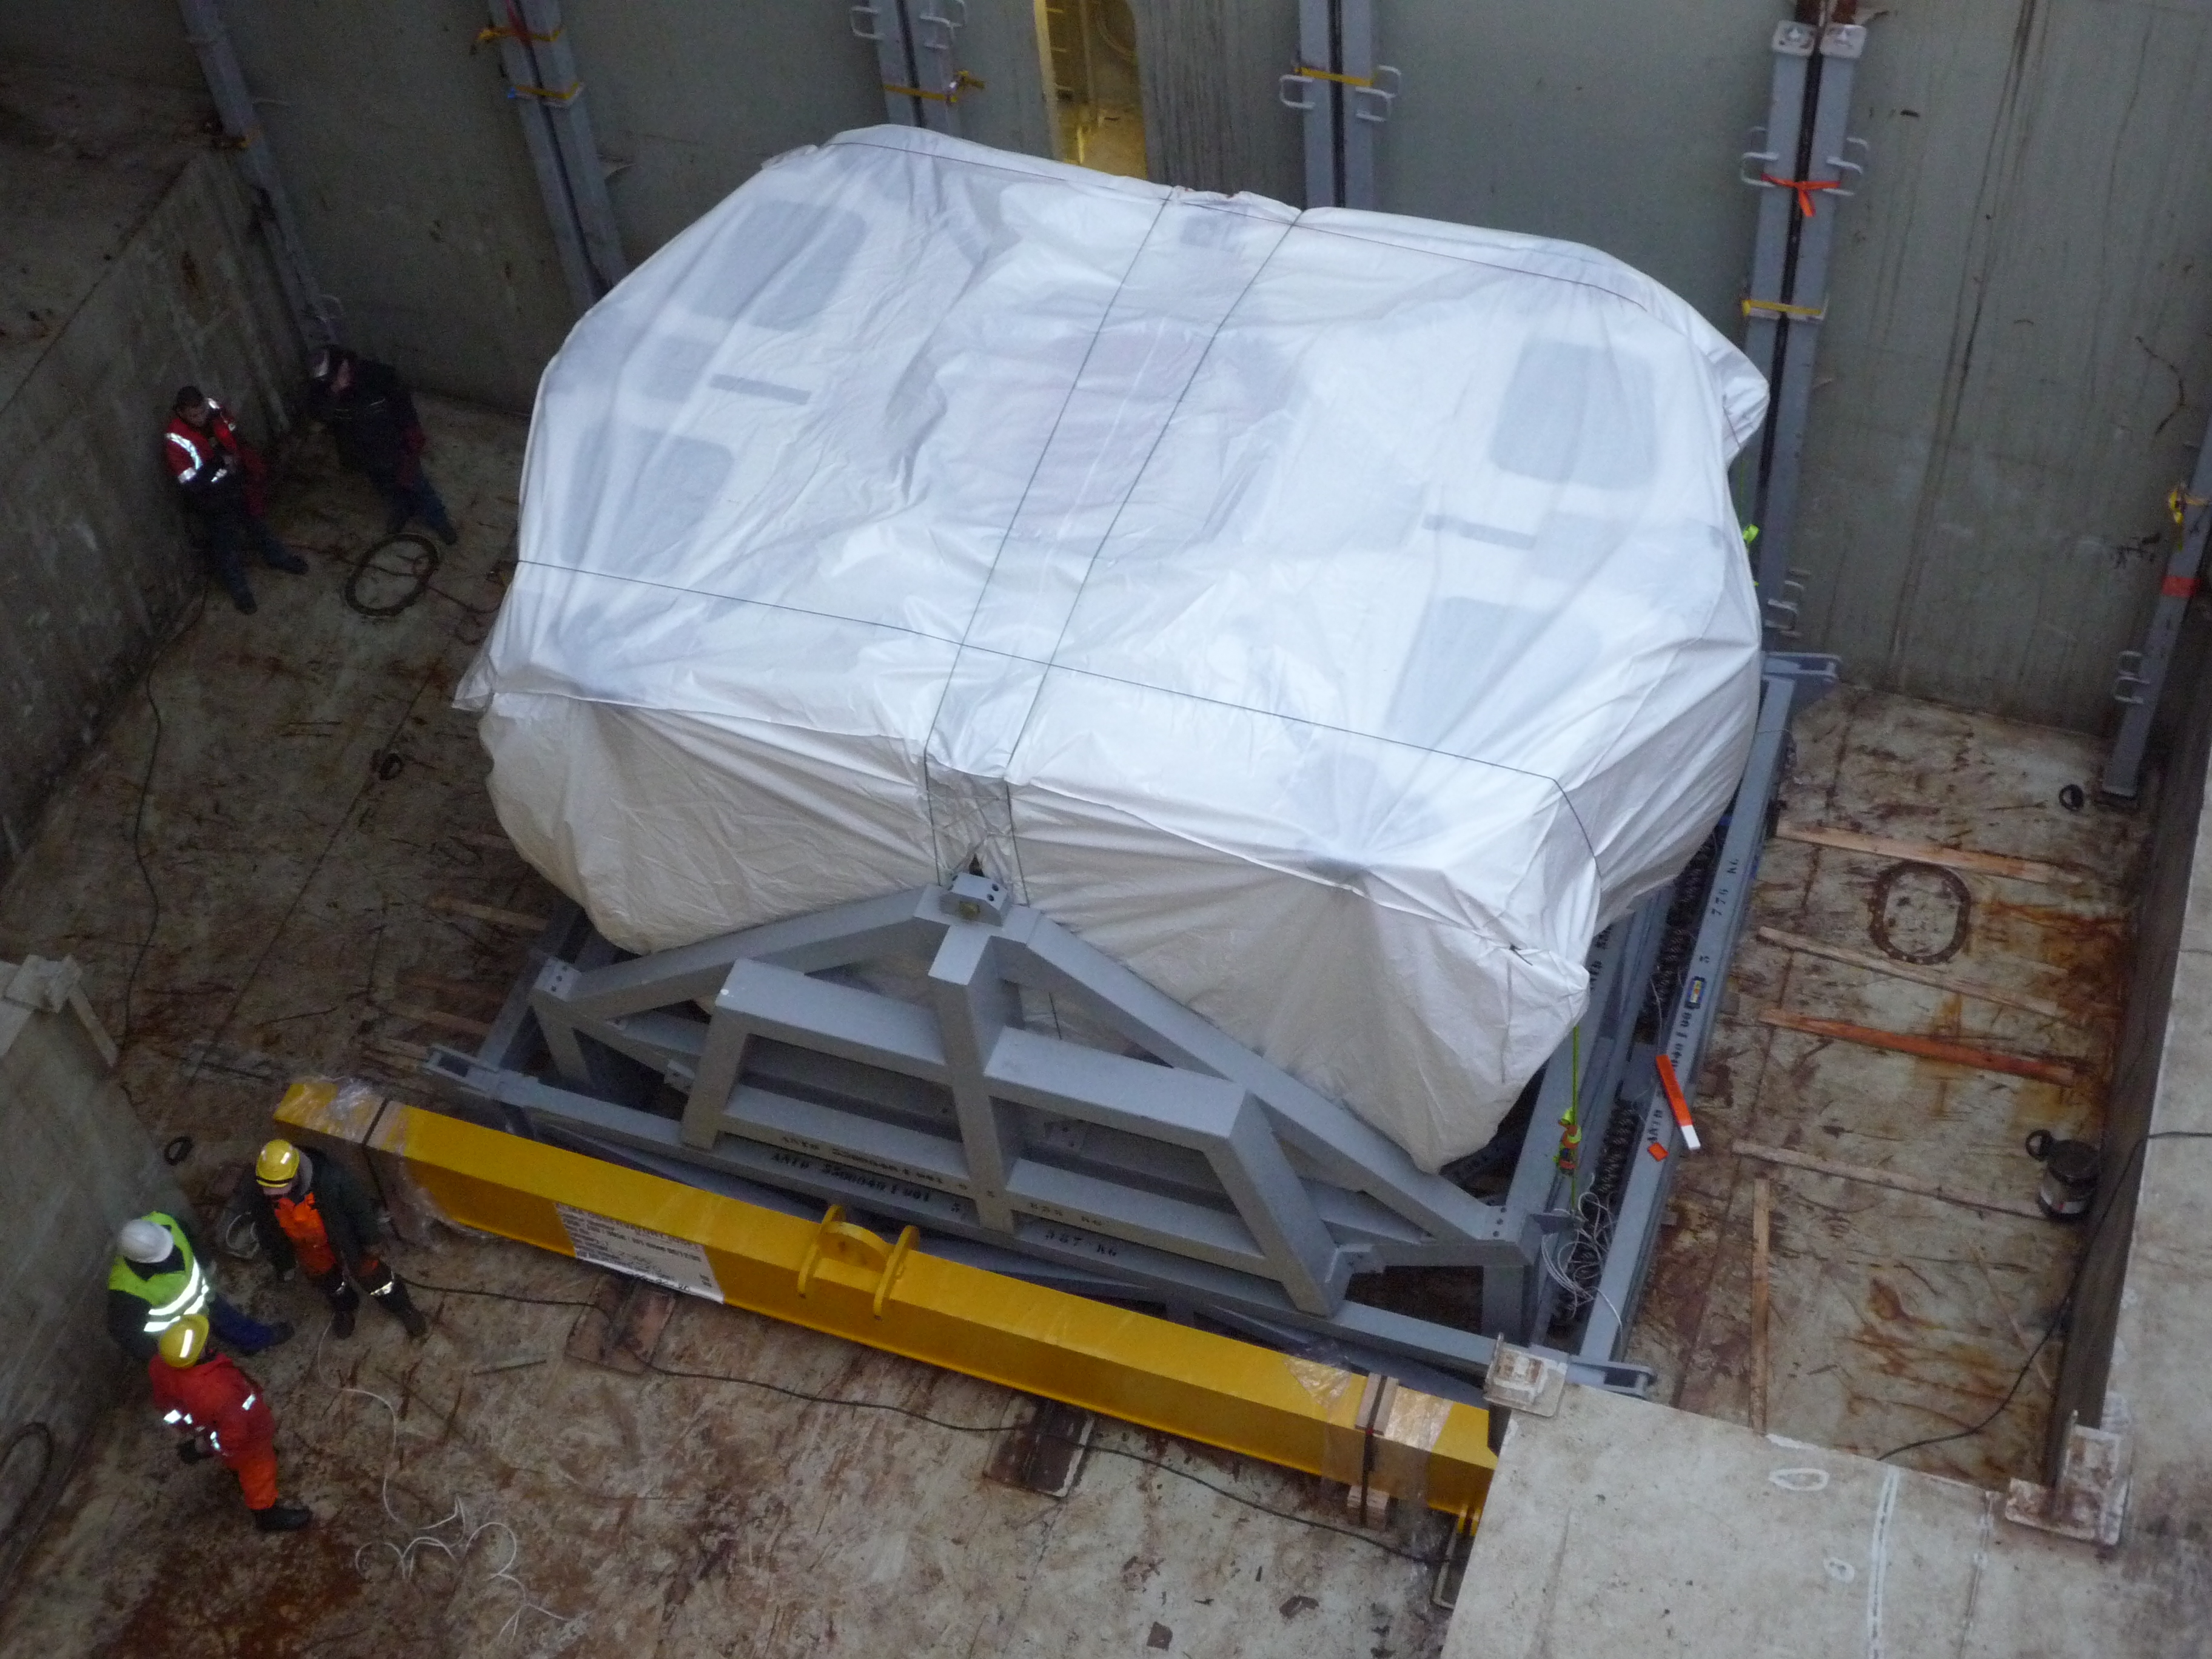

Second shipment of European

Second European antenna booth shipment (February 2009).

Credit: ALMA (ESO / NAOJ / NRAO)